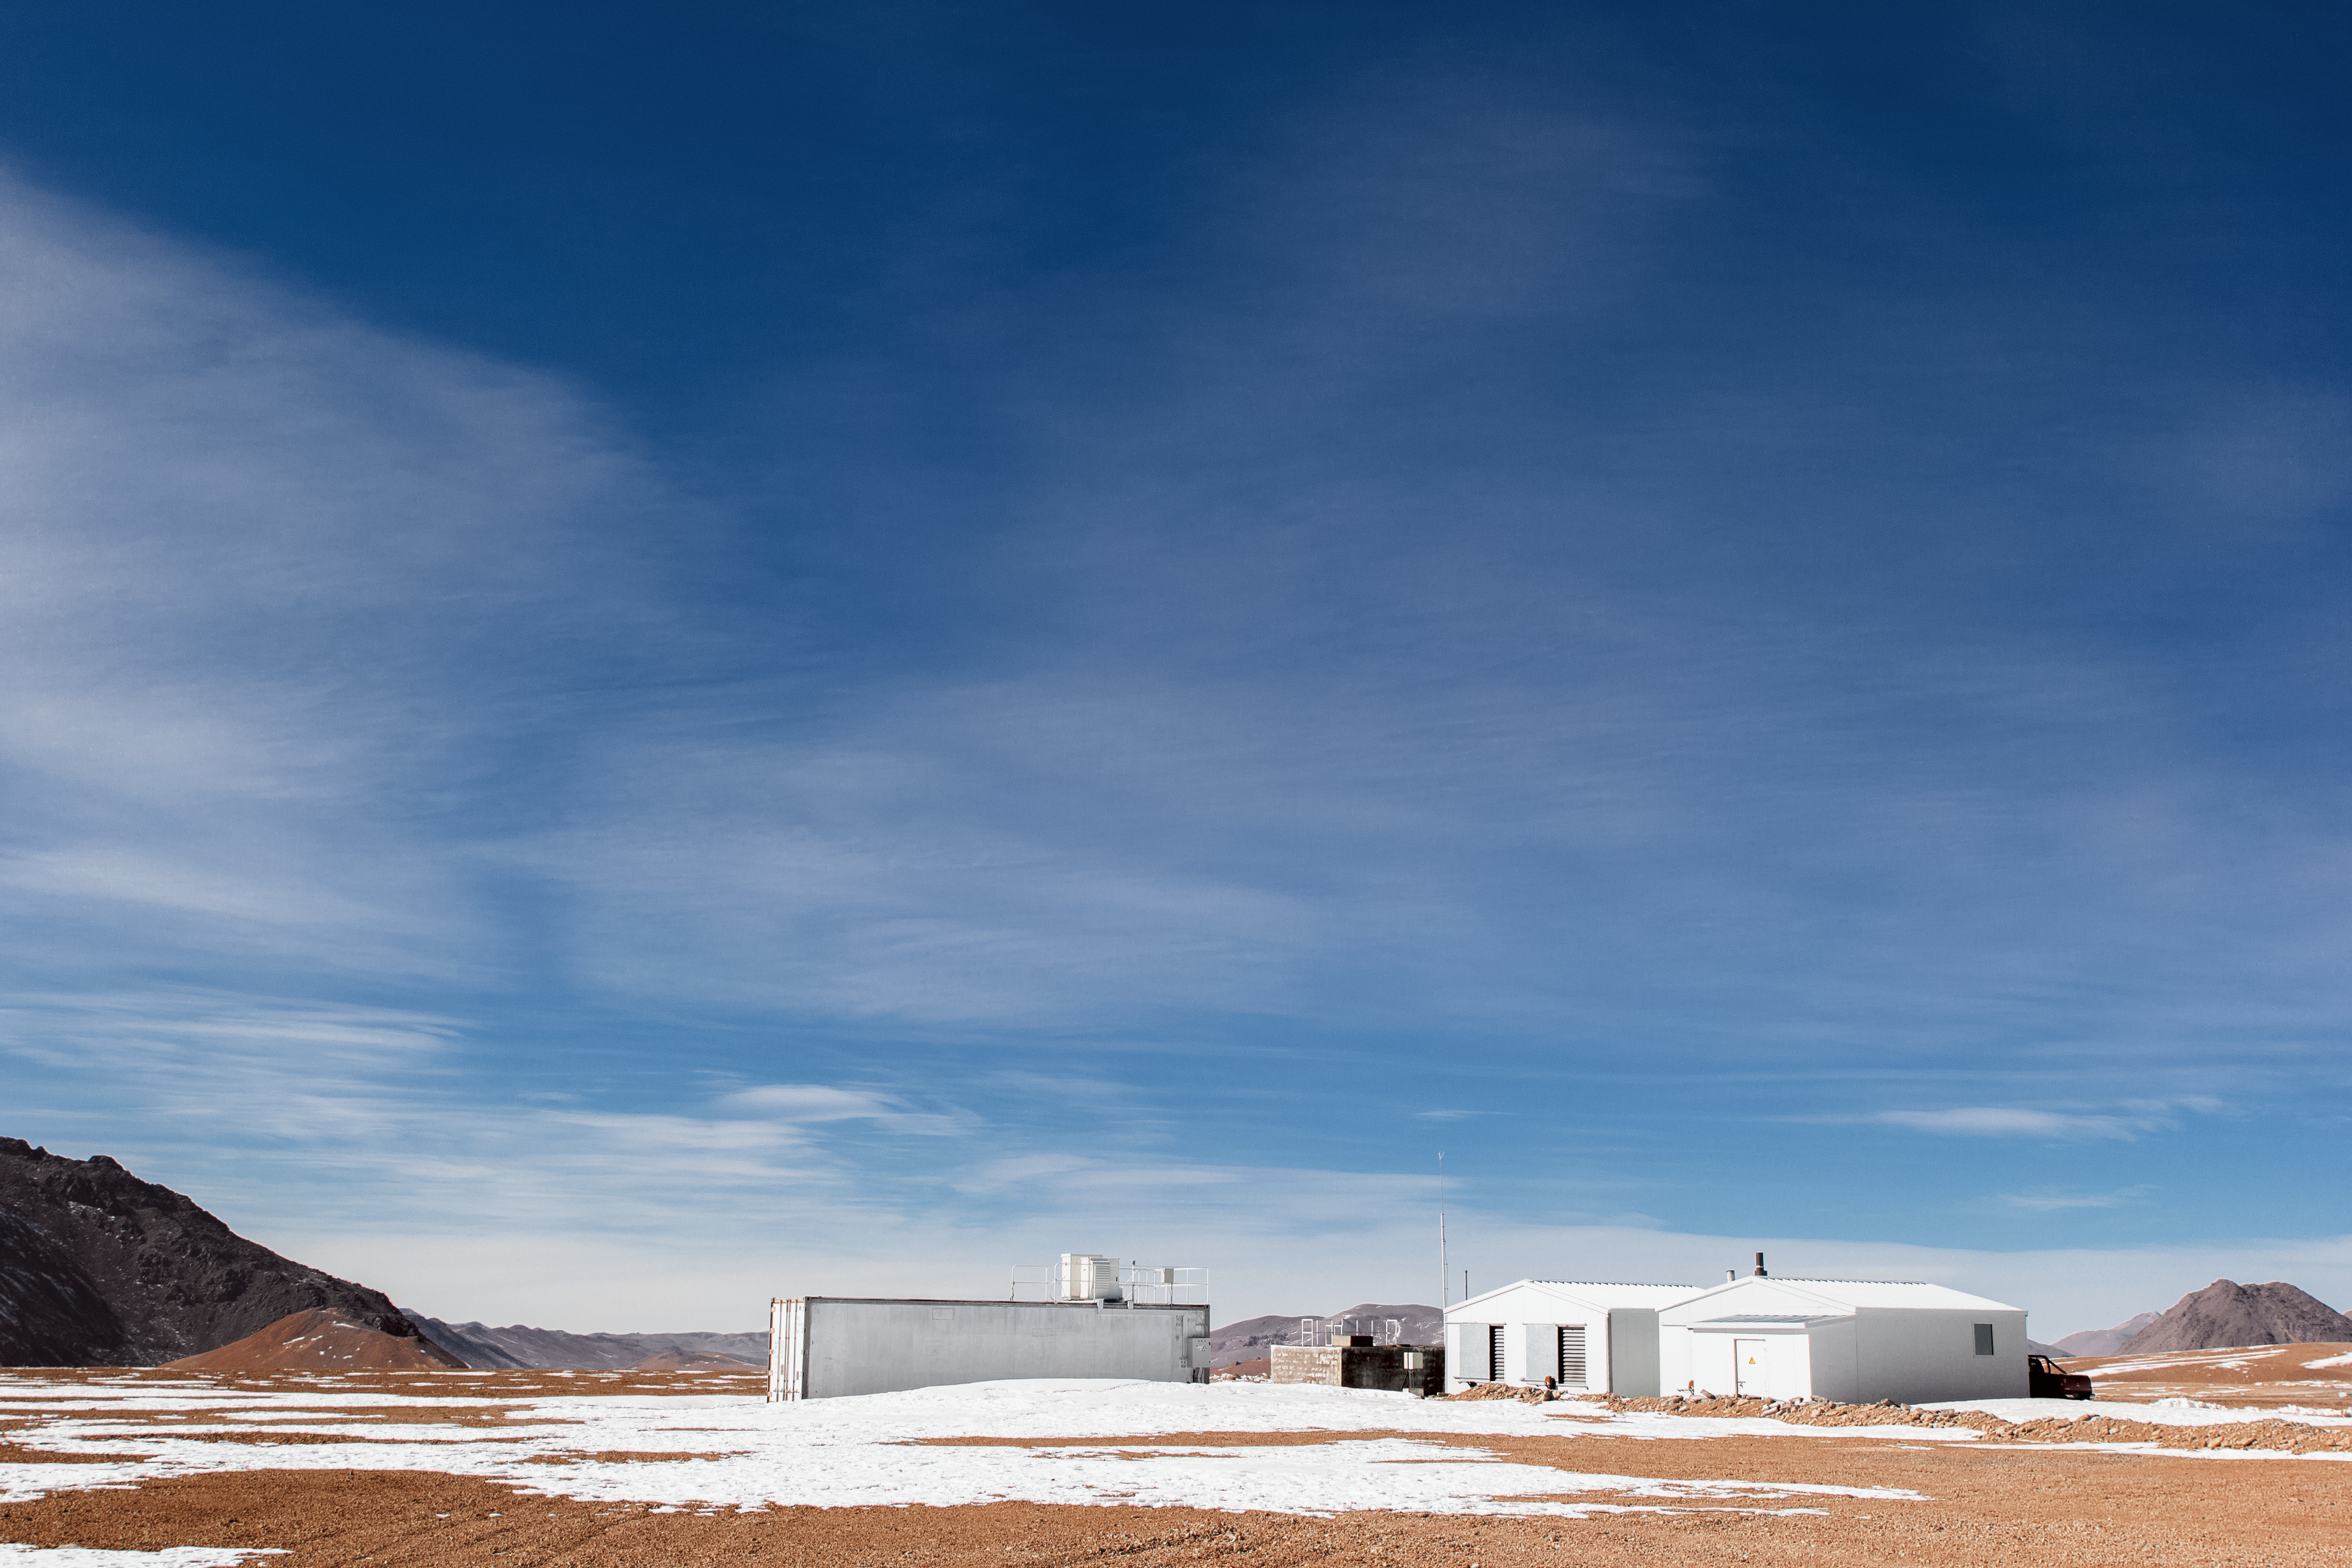

Snow on Chajnantor

Technical buildings supporting the many telescopes, on Chajnantor litter the snow covered Atacama landscape.

Credit: N. Aros Marzá/ESO